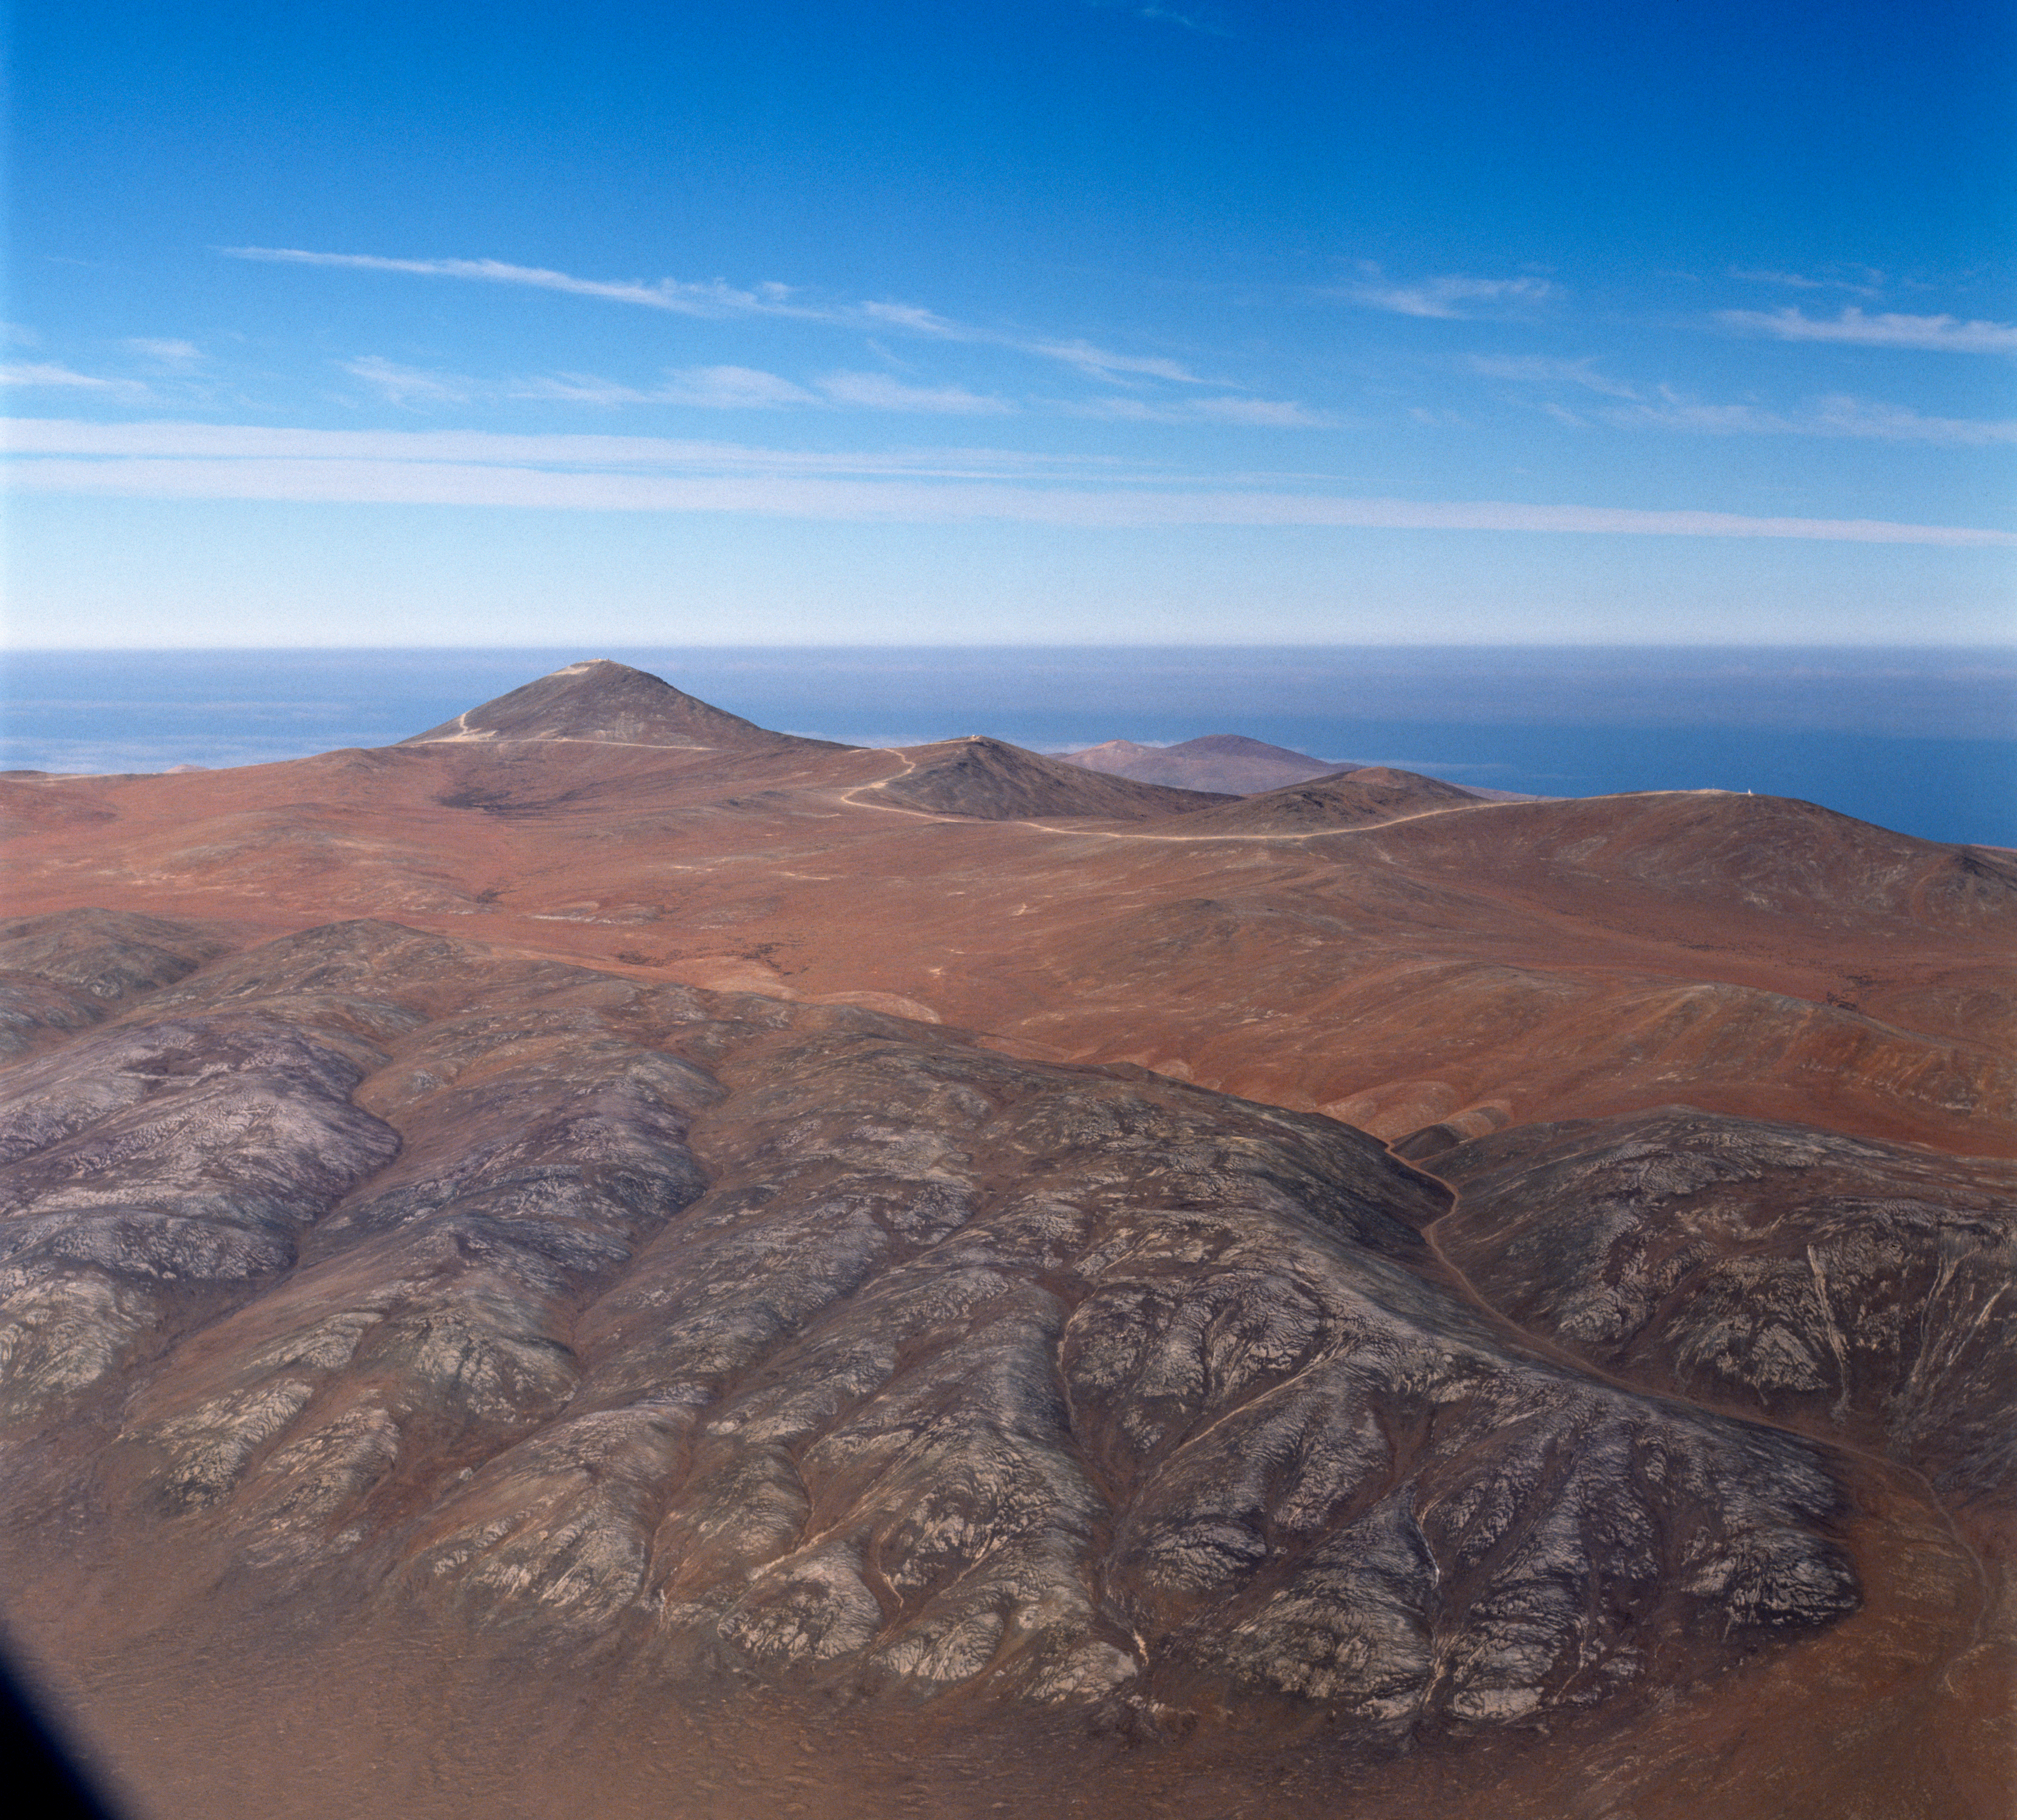

Aerial view of Paranal Observatory

Aerial view of Paranal Observatory. Photo taken in 1991

Credit: ESO/C.Madsen